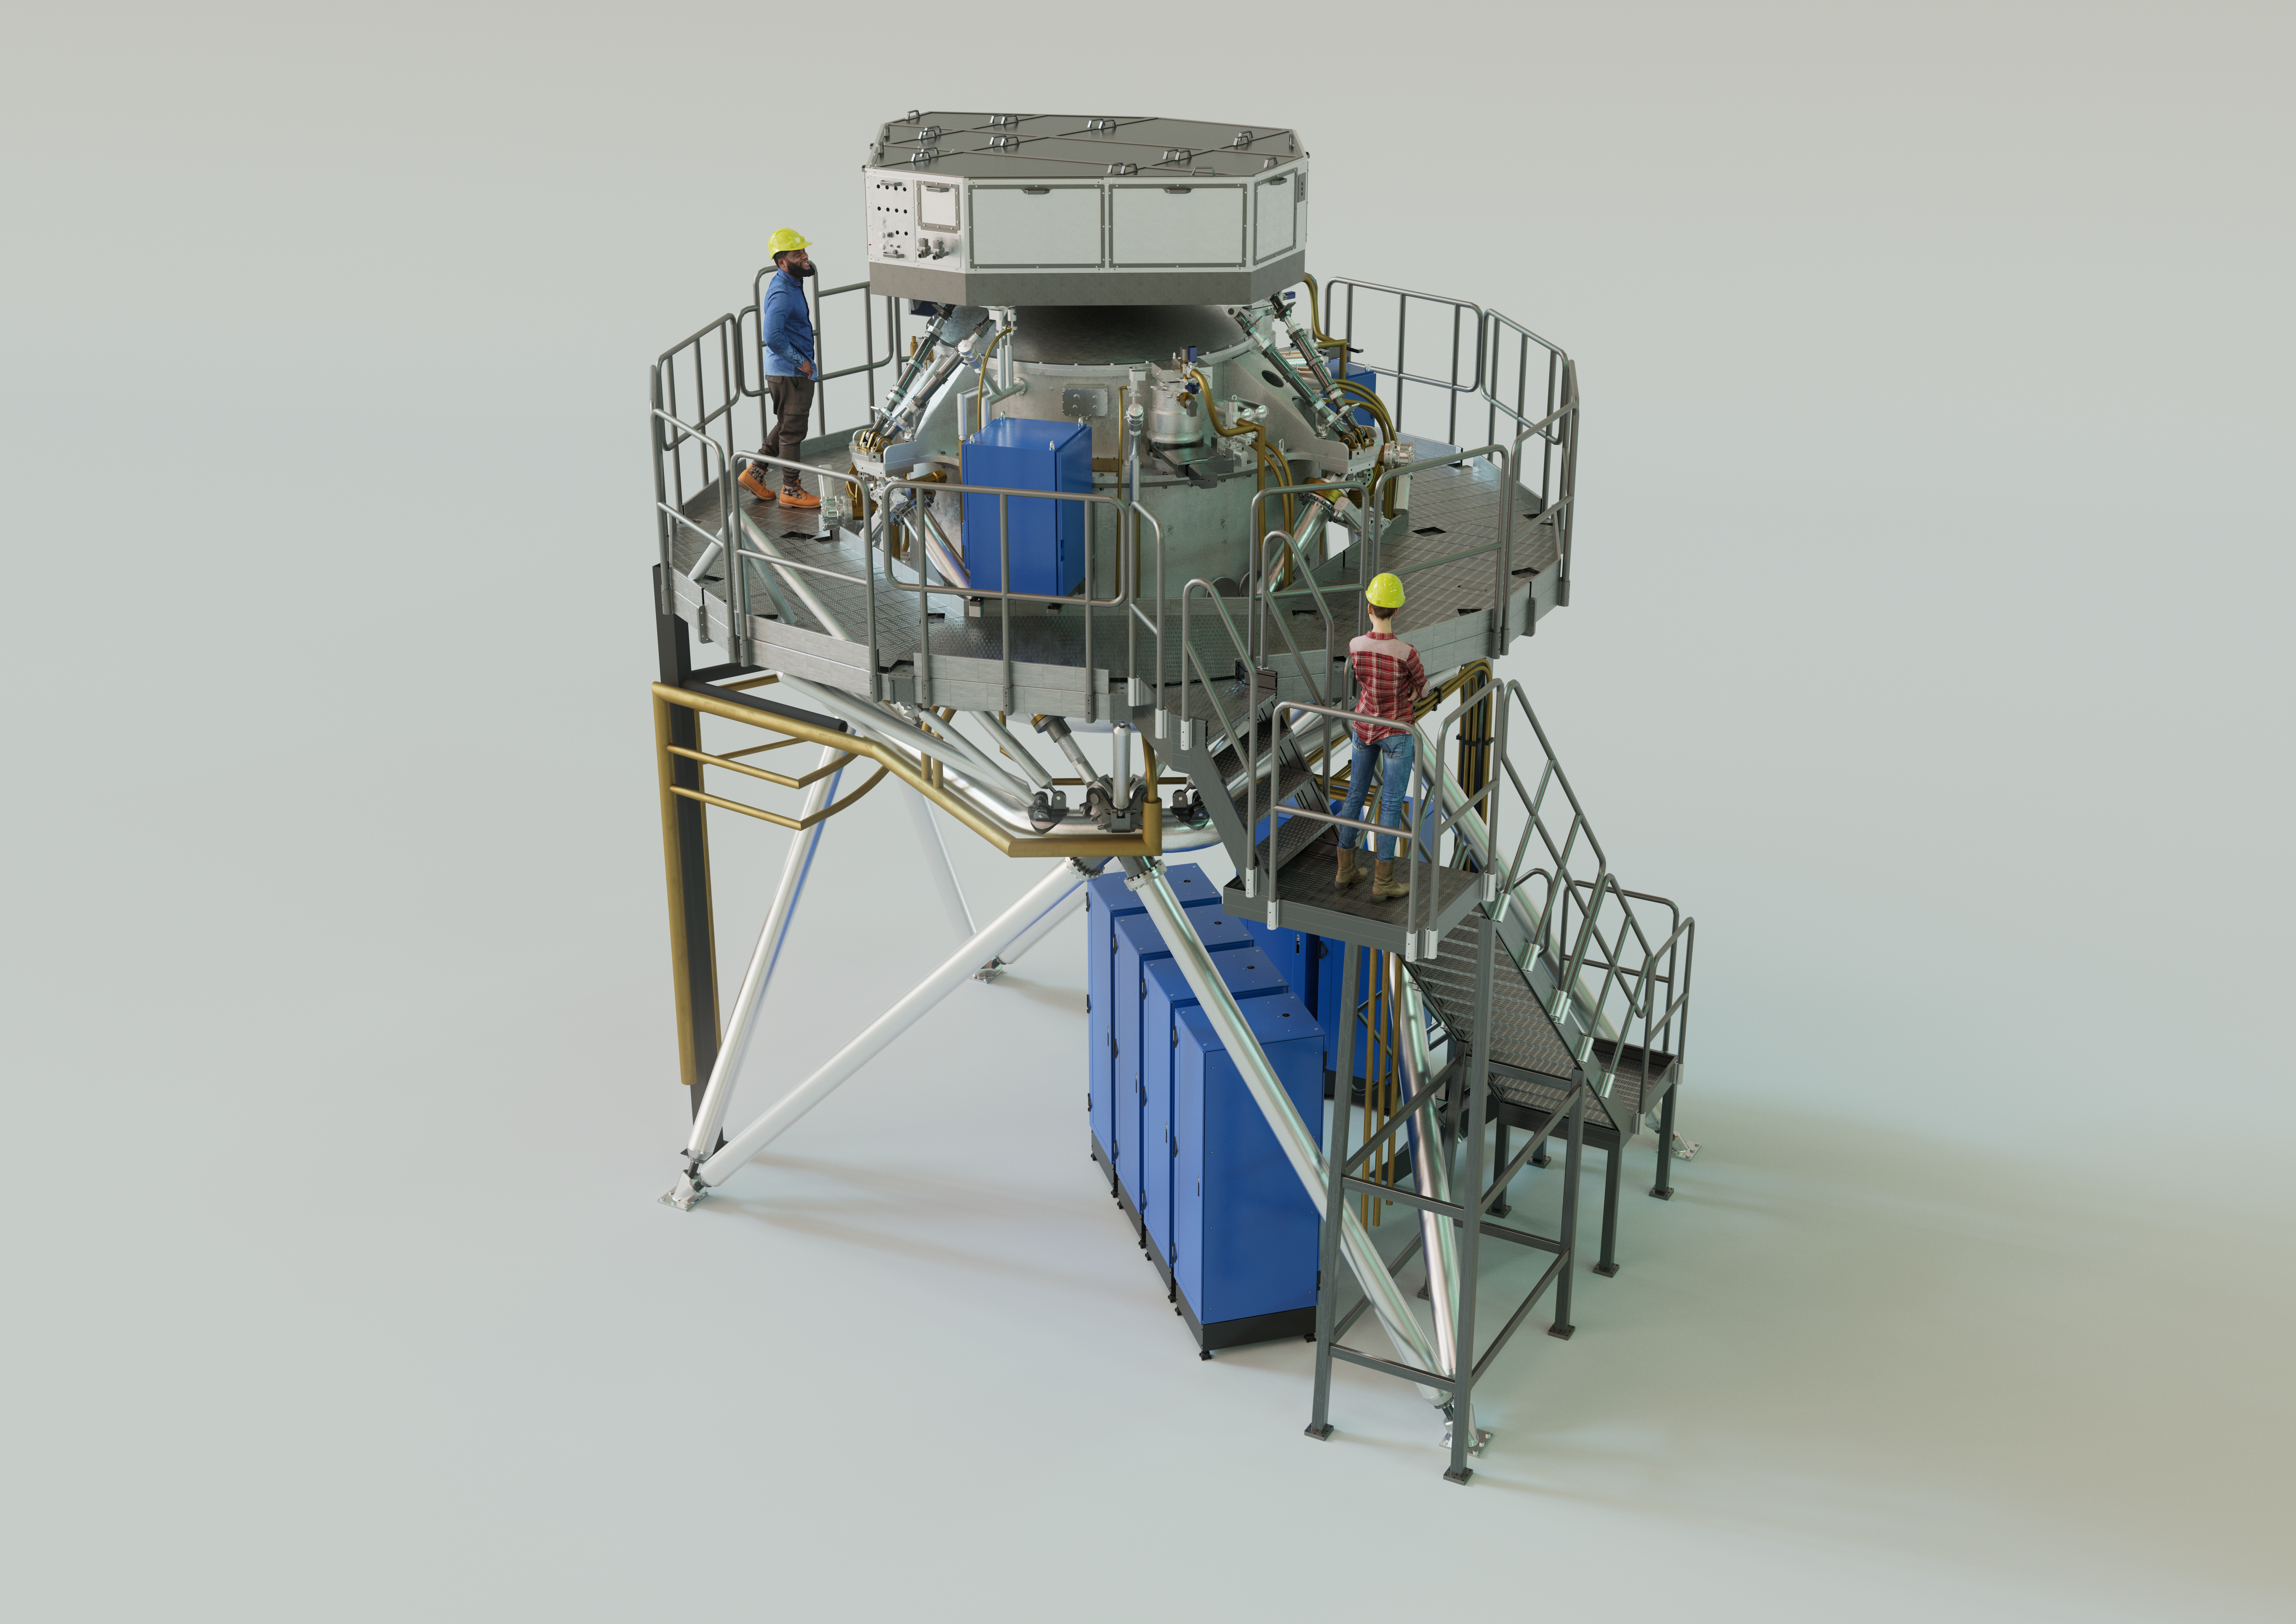

3D rendering of the ELT’s METIS instrument

The Mid-infrared ELT Imager and Spectrograph (METIS) is a multi-tool instrument that will observe in mid-infrared light once installed on ESO’s Extremely Large Telescope (ELT). It will include an adaptive optics sensor, a high-resolution spectrograph, and a high-contrast camera. The instrument’s primary scientific focus will be on the study of planet-forming discs and recently formed, as well as nearby, exoplanets. The image shows an artist's 3D view of METIS based on an engineering rendering, with two people shown for scale.

Credit: ESO/METIS consortium/L. Calçada